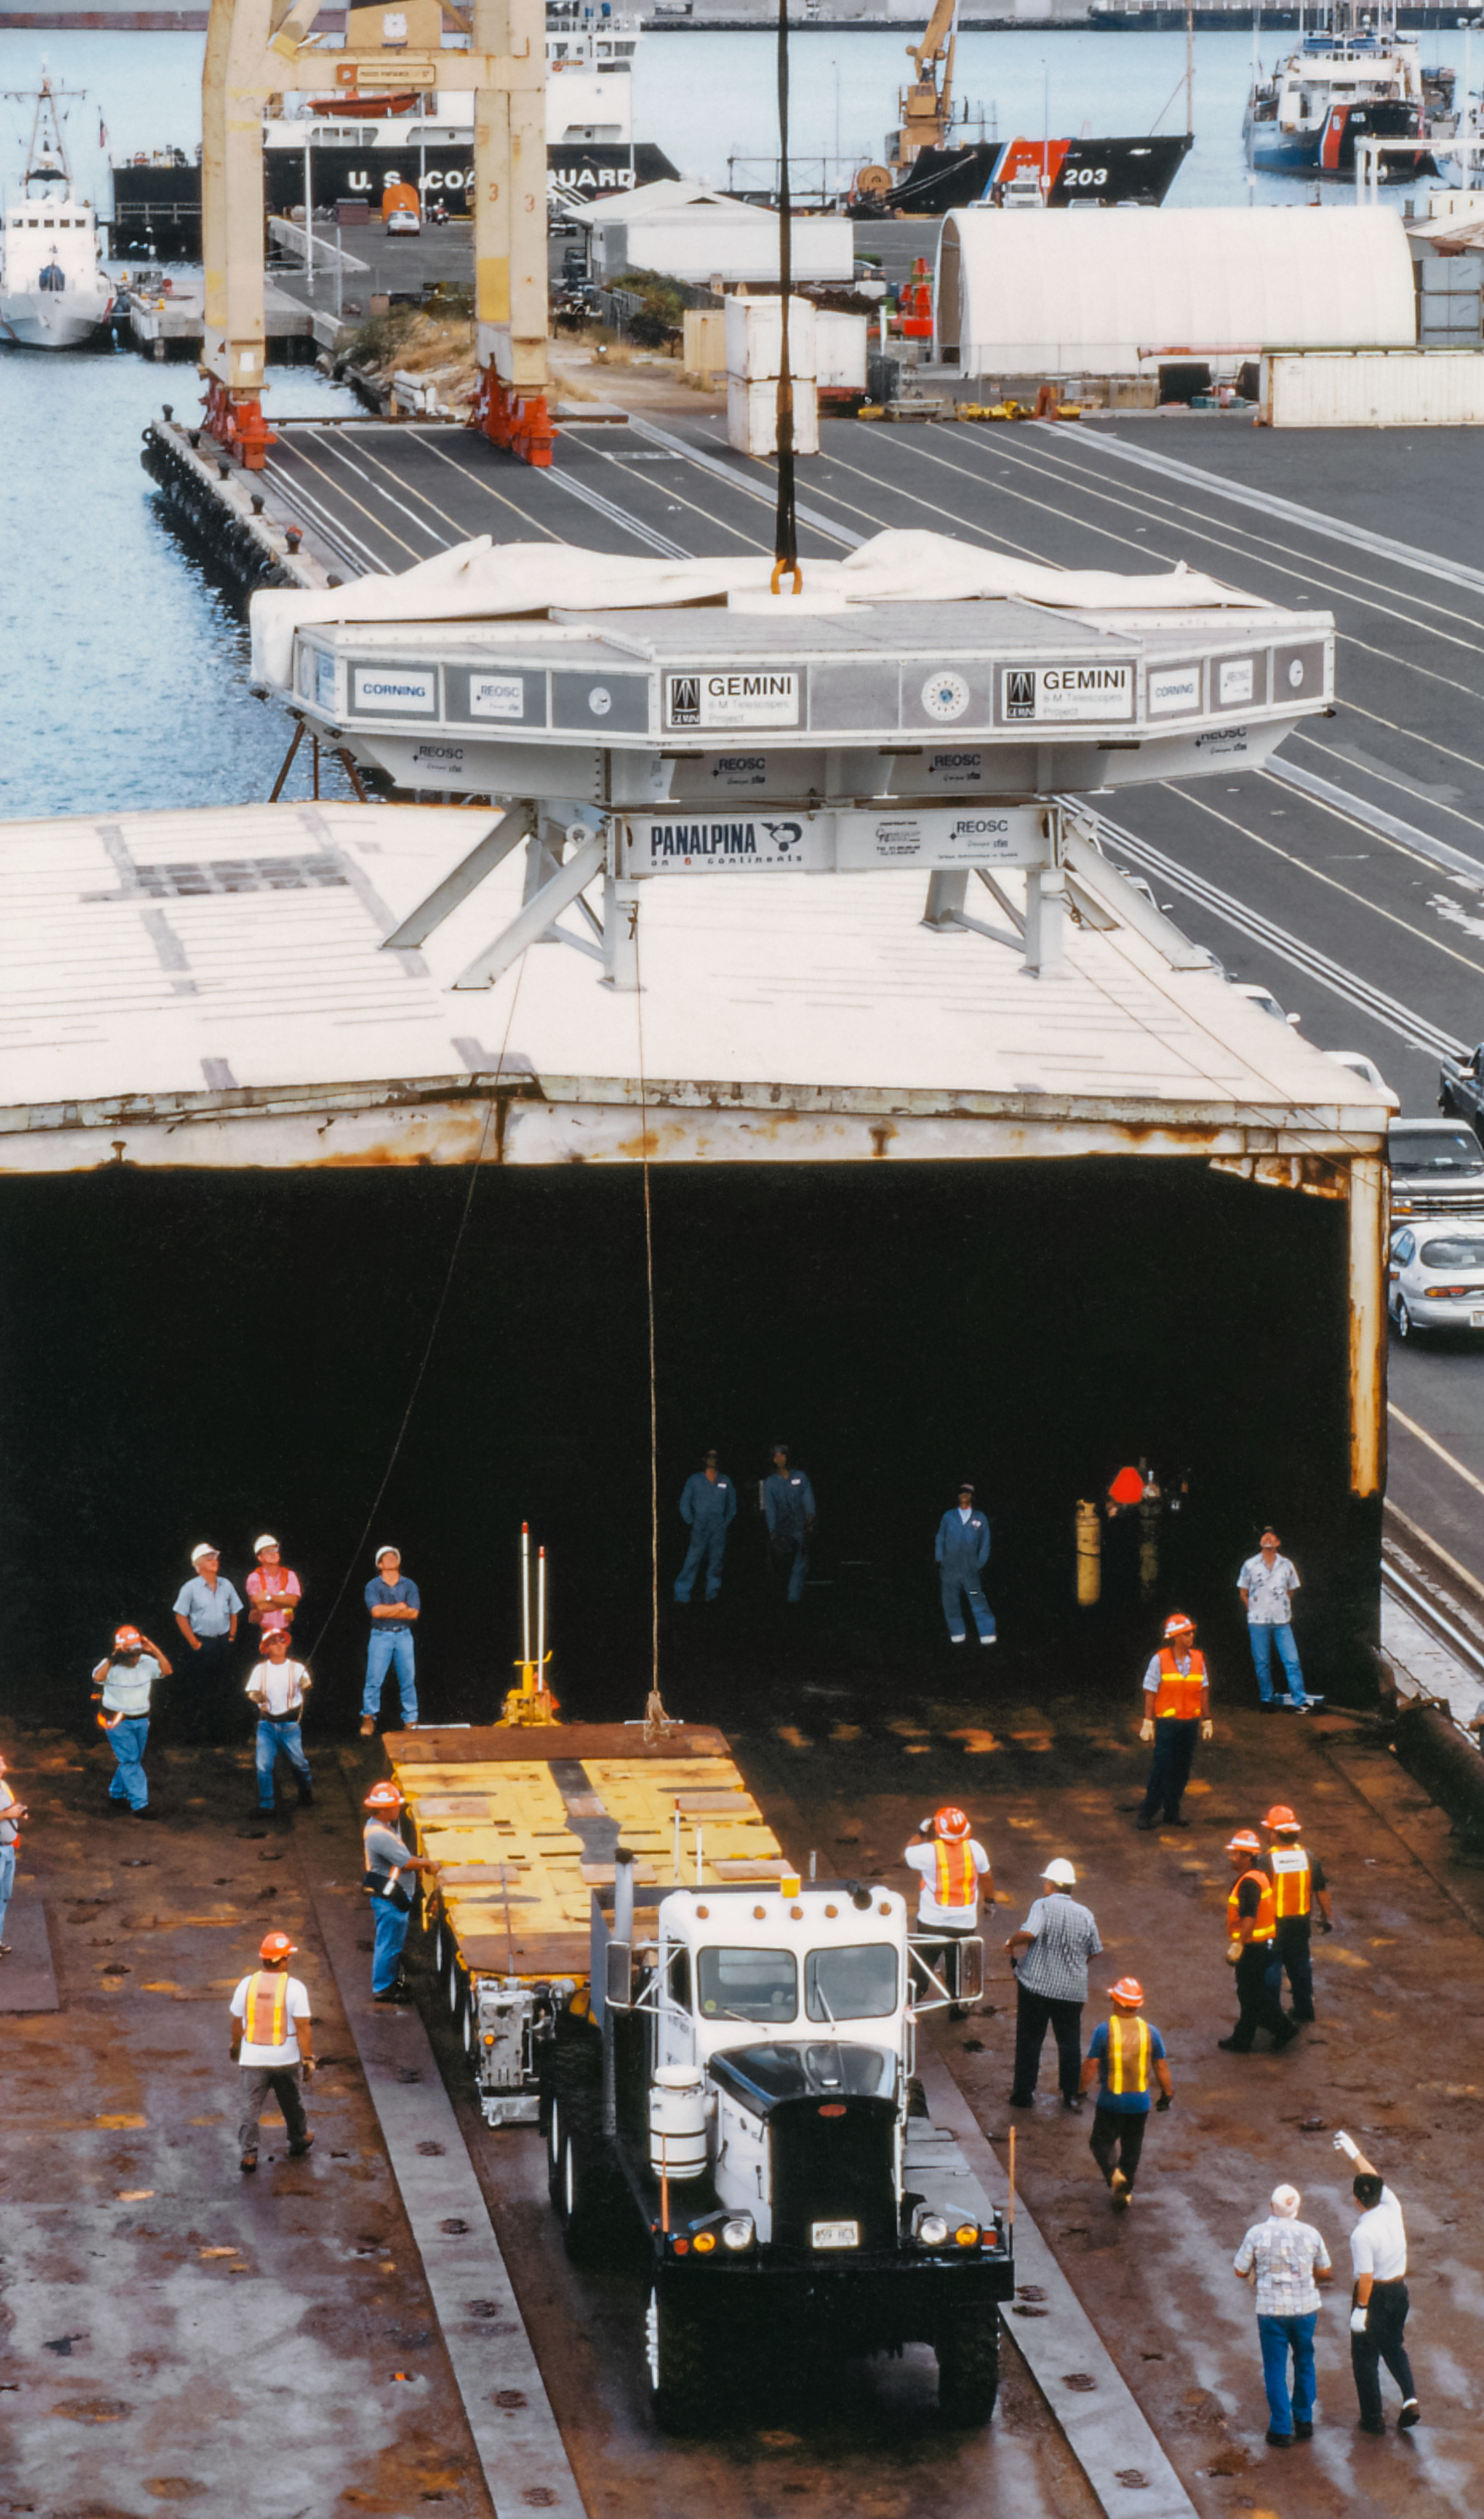

Gemini Mirror Activities

Mirror activities during the construction of the International Gemini Observatory telescopes.

Credit: International Gemini Observatory/NOIRLab/NSF/AURA